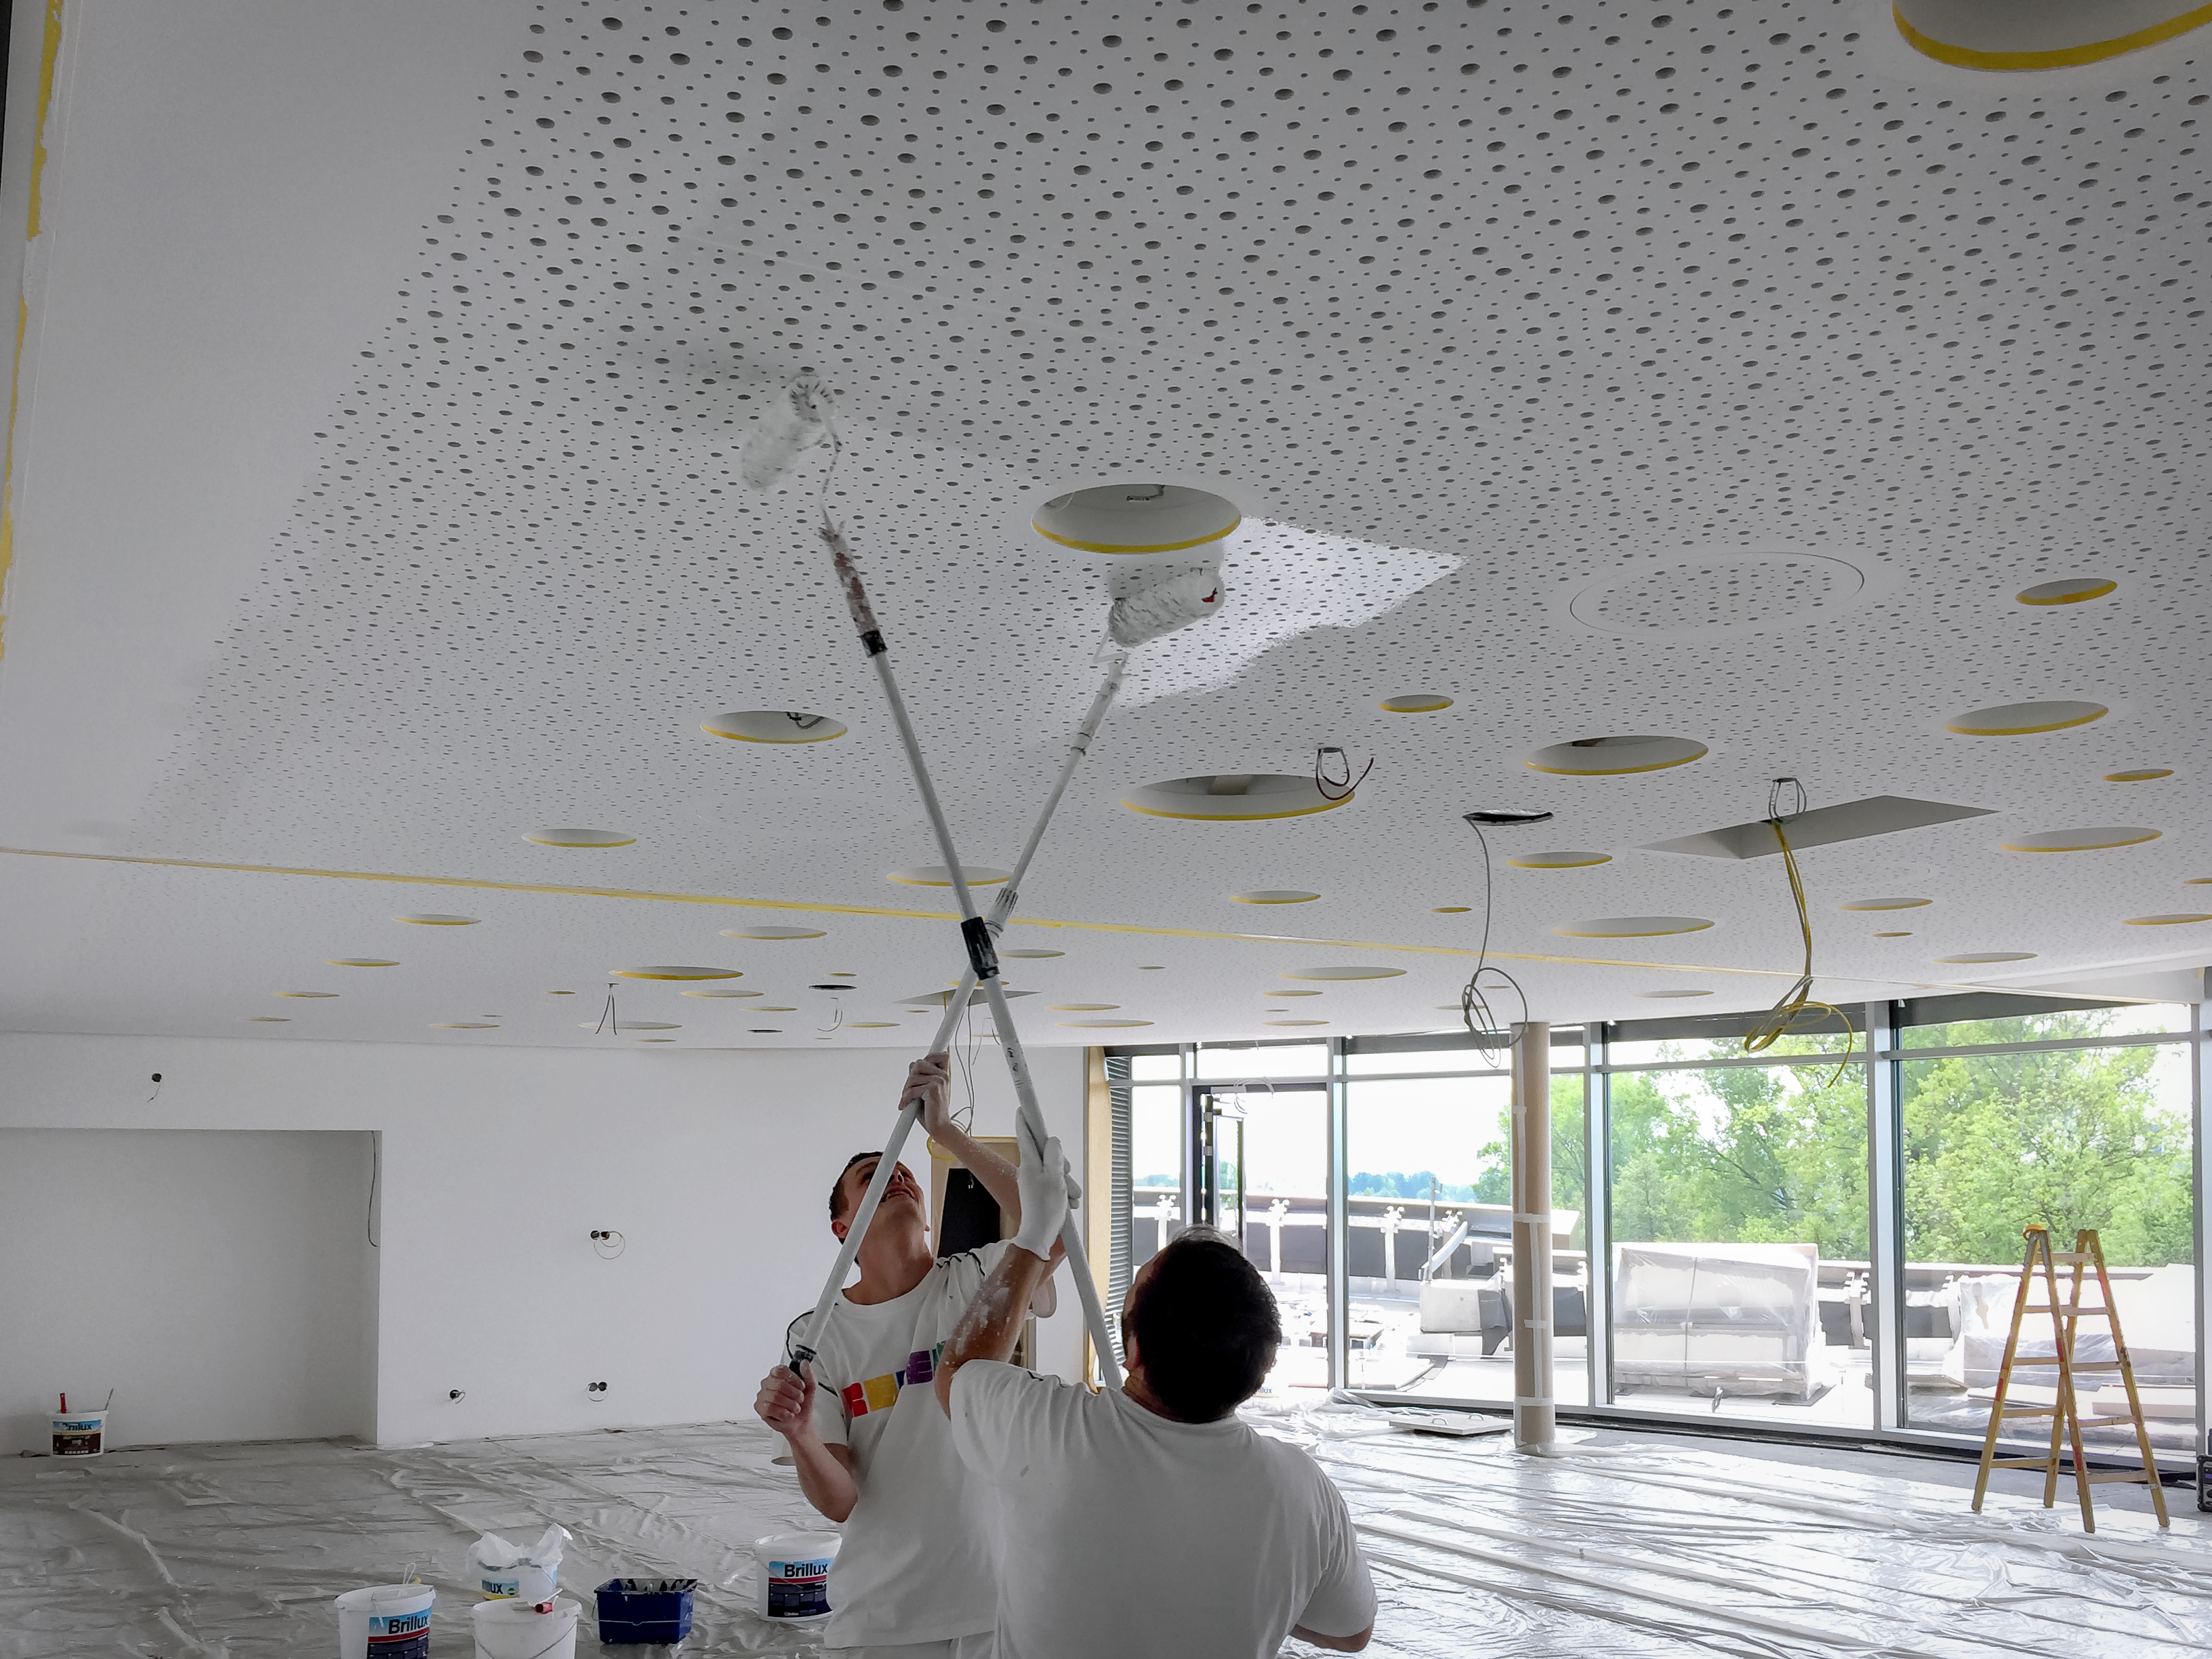

Reach for the stars

Painting the ceiling in the ESO Supernova Planetarium & Visitor Centre.

Credit: Architekten Bernhardt + Partner (www.bp-da.de)